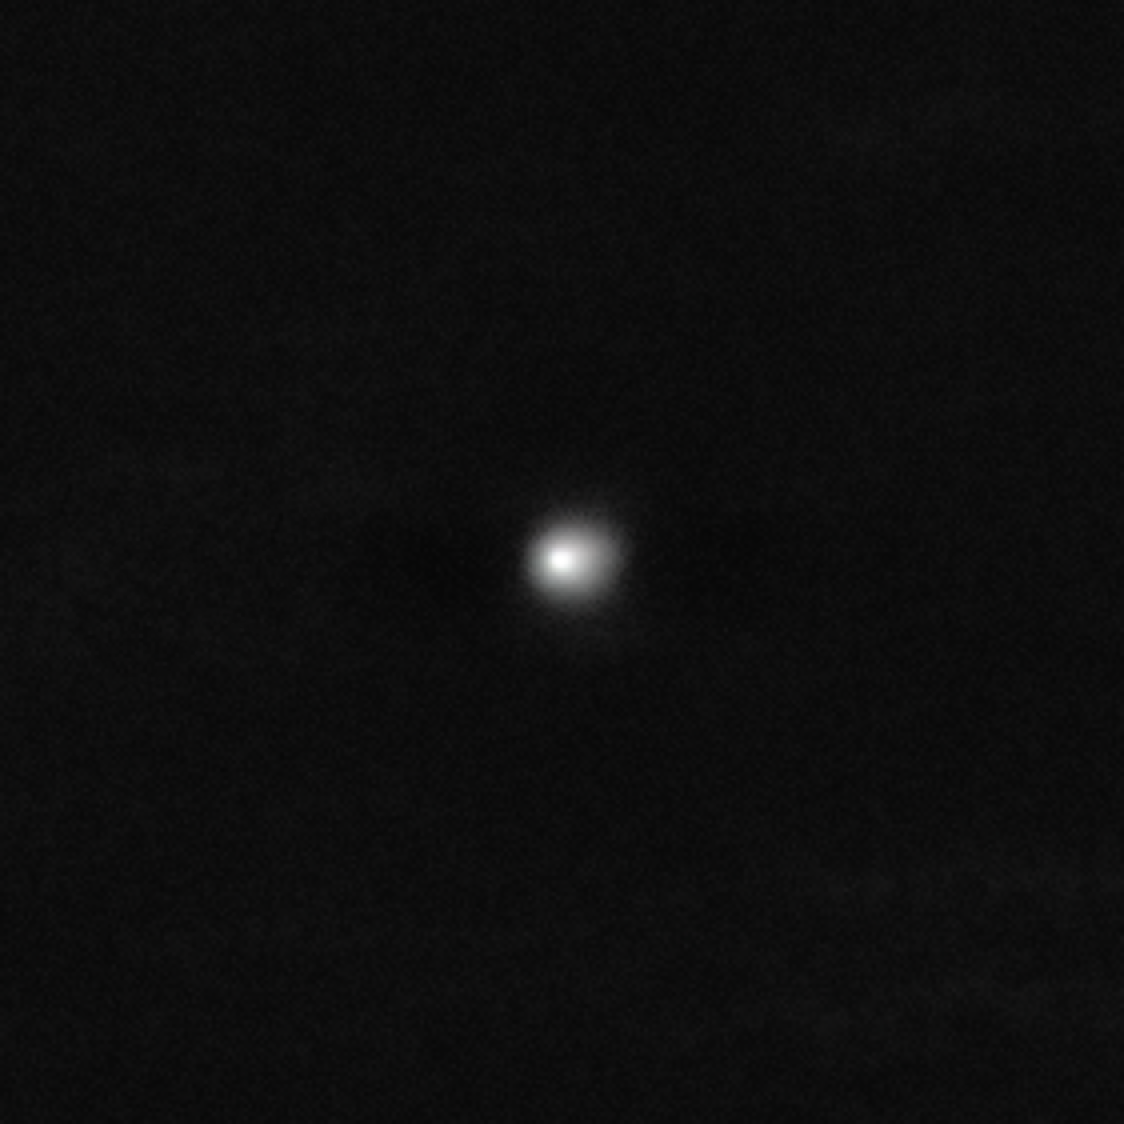

Deep VLT image of 3I/ATLAS, a new interstellar object

ESO’s Very Large Telescope (VLT) has obtained new images of 3I/ATLAS, an interstellar object discovered last week. Identified as a comet, 3I/ATLAS is only the third visitor from outside the Solar System ever found, after 1I/ʻOumuamua and 2I/Borisov. Its highly eccentric hyperbolic orbit, unlike that of objects in the Solar System, gave away its interstellar origin.

This VLT image is the result of stacking several observations obtained on the night of 3 July 2025. When combining the different frames, the background stars were removed, showing only a deep image of the interstellar comet. The data were obtained with the FORS2 instrument, and are available in the ESO archive.

Credit: ESO/O. Hainaut